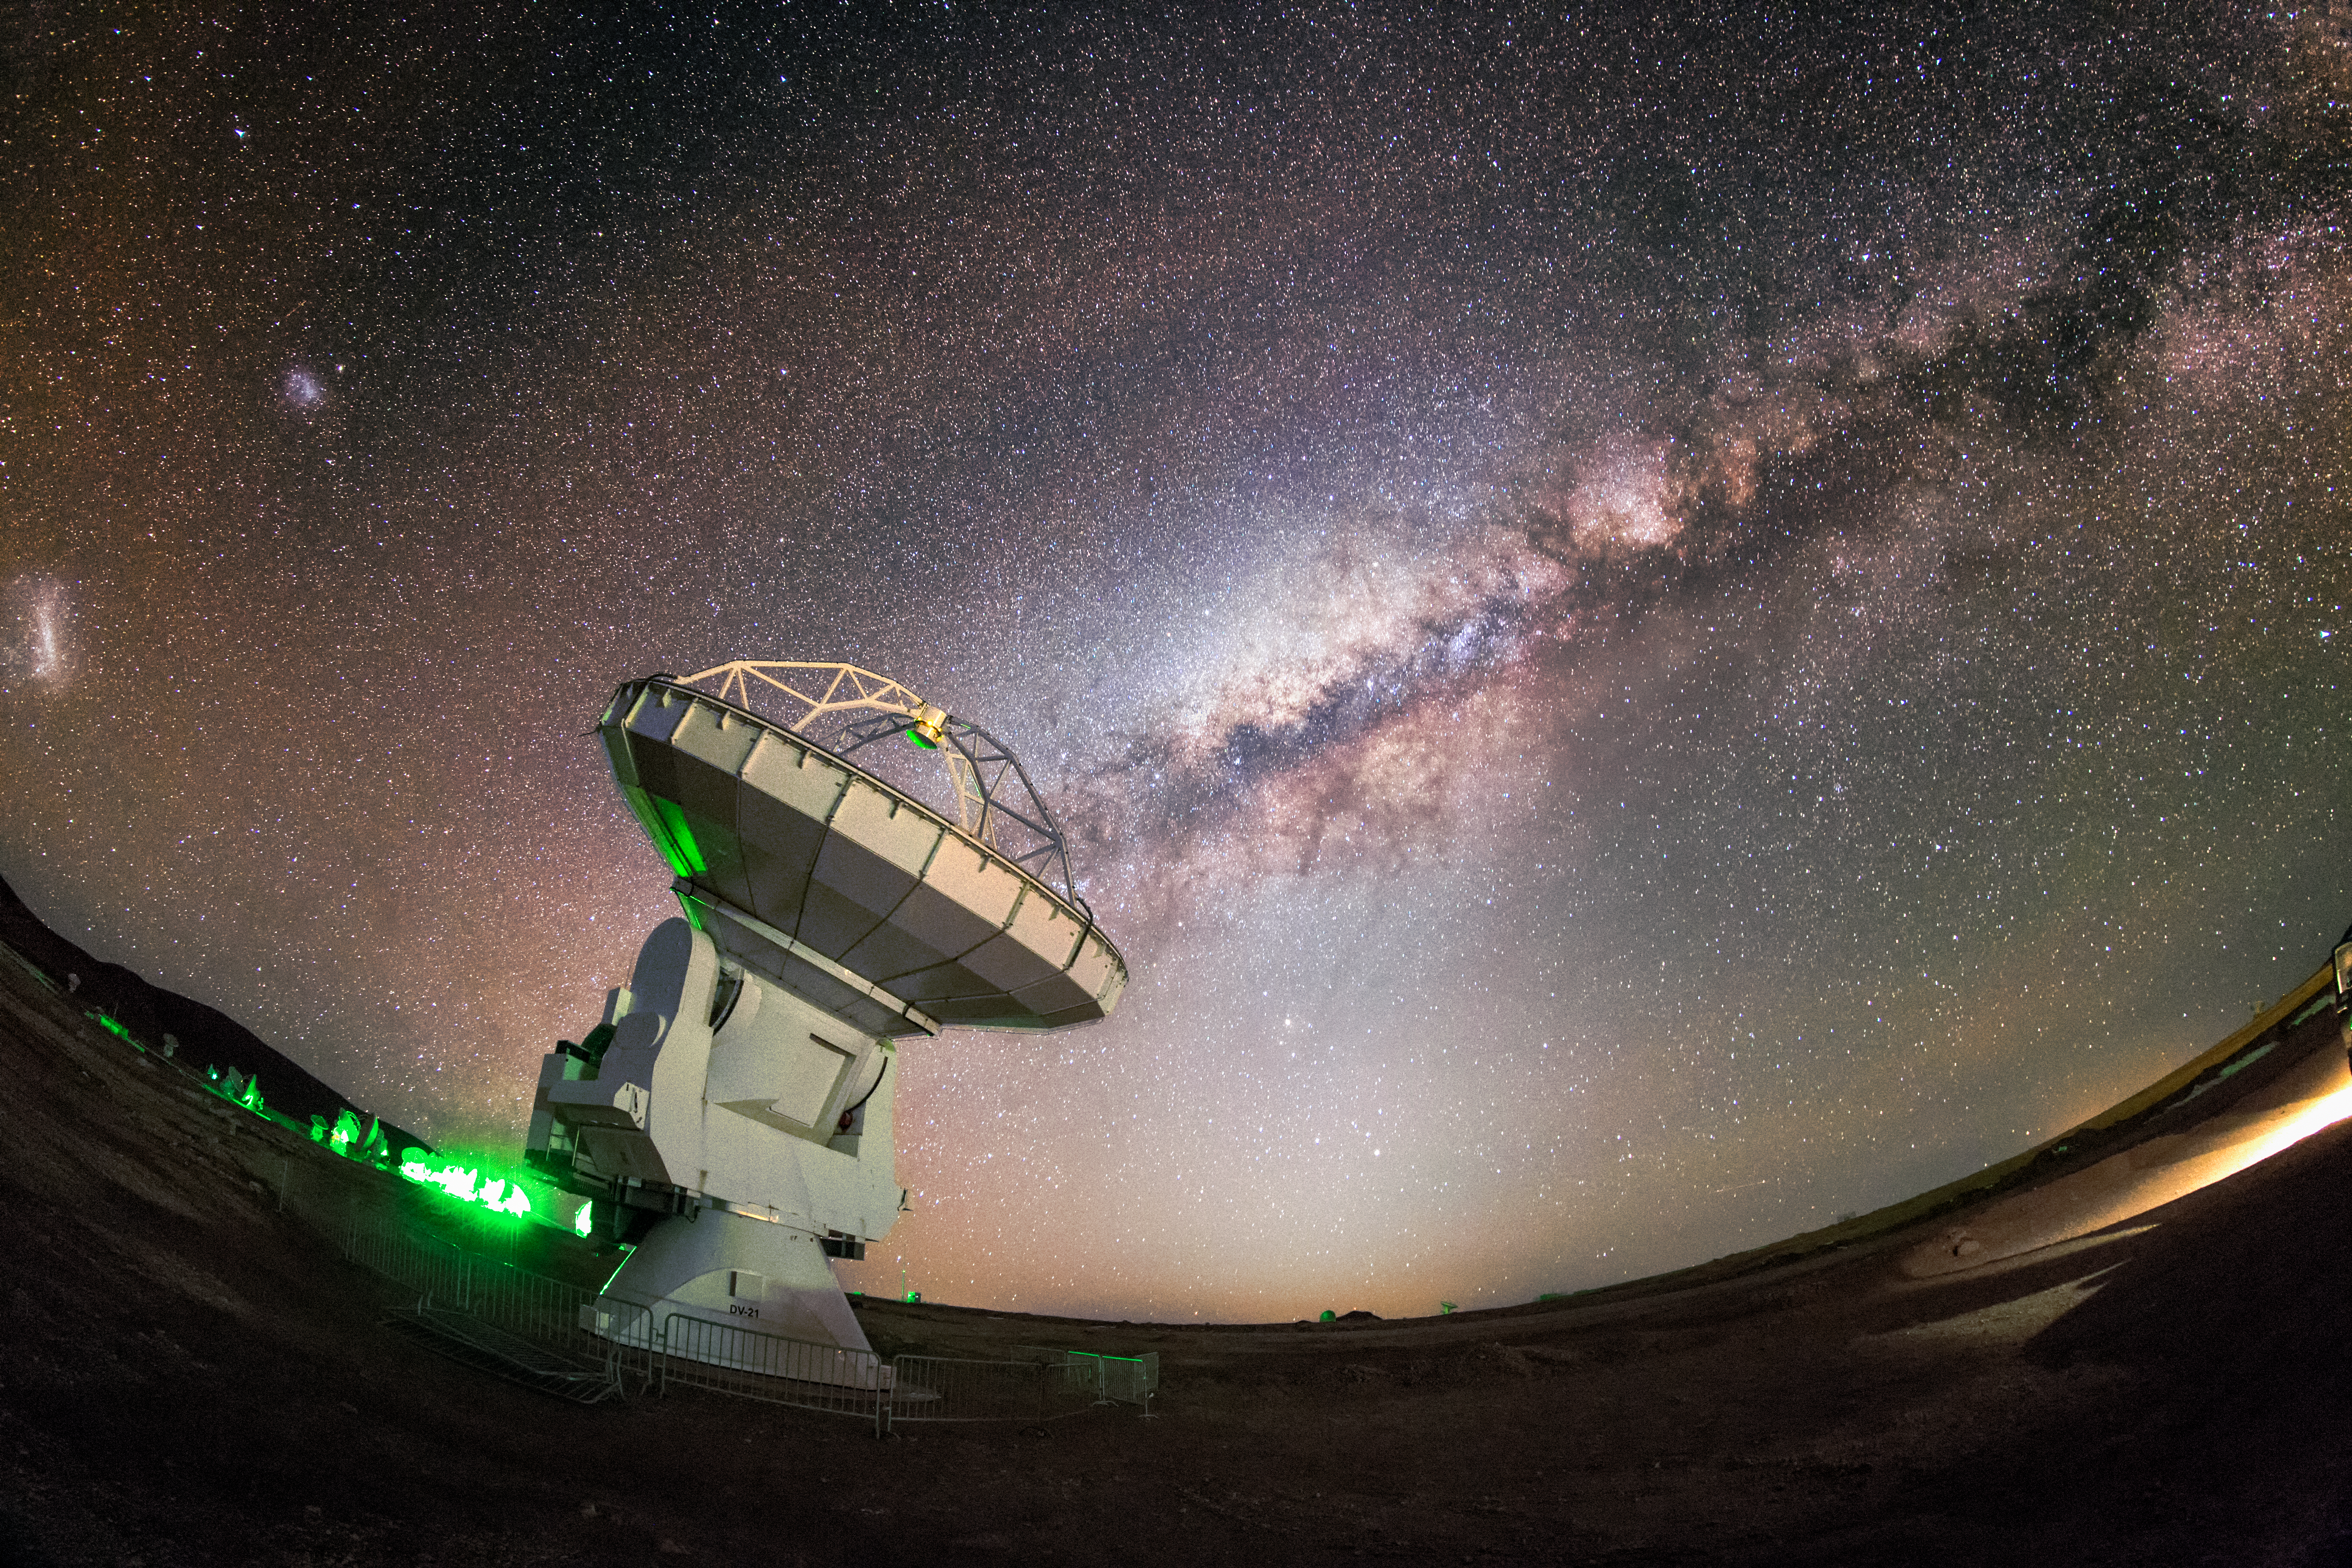

ALMA and the Milky Way

The Milky Way, majestic and magical, snakes across the sky in a glowing arc above the Chajnantor plateau in Chile's Atacama Desert. In the foreground is one of the more exotic inhabitants of this desolate region — one of the 66 dishes making up the Atacama Large Millimeter/submillimeter Array (ALMA).

Credit: ESO/M. Claro